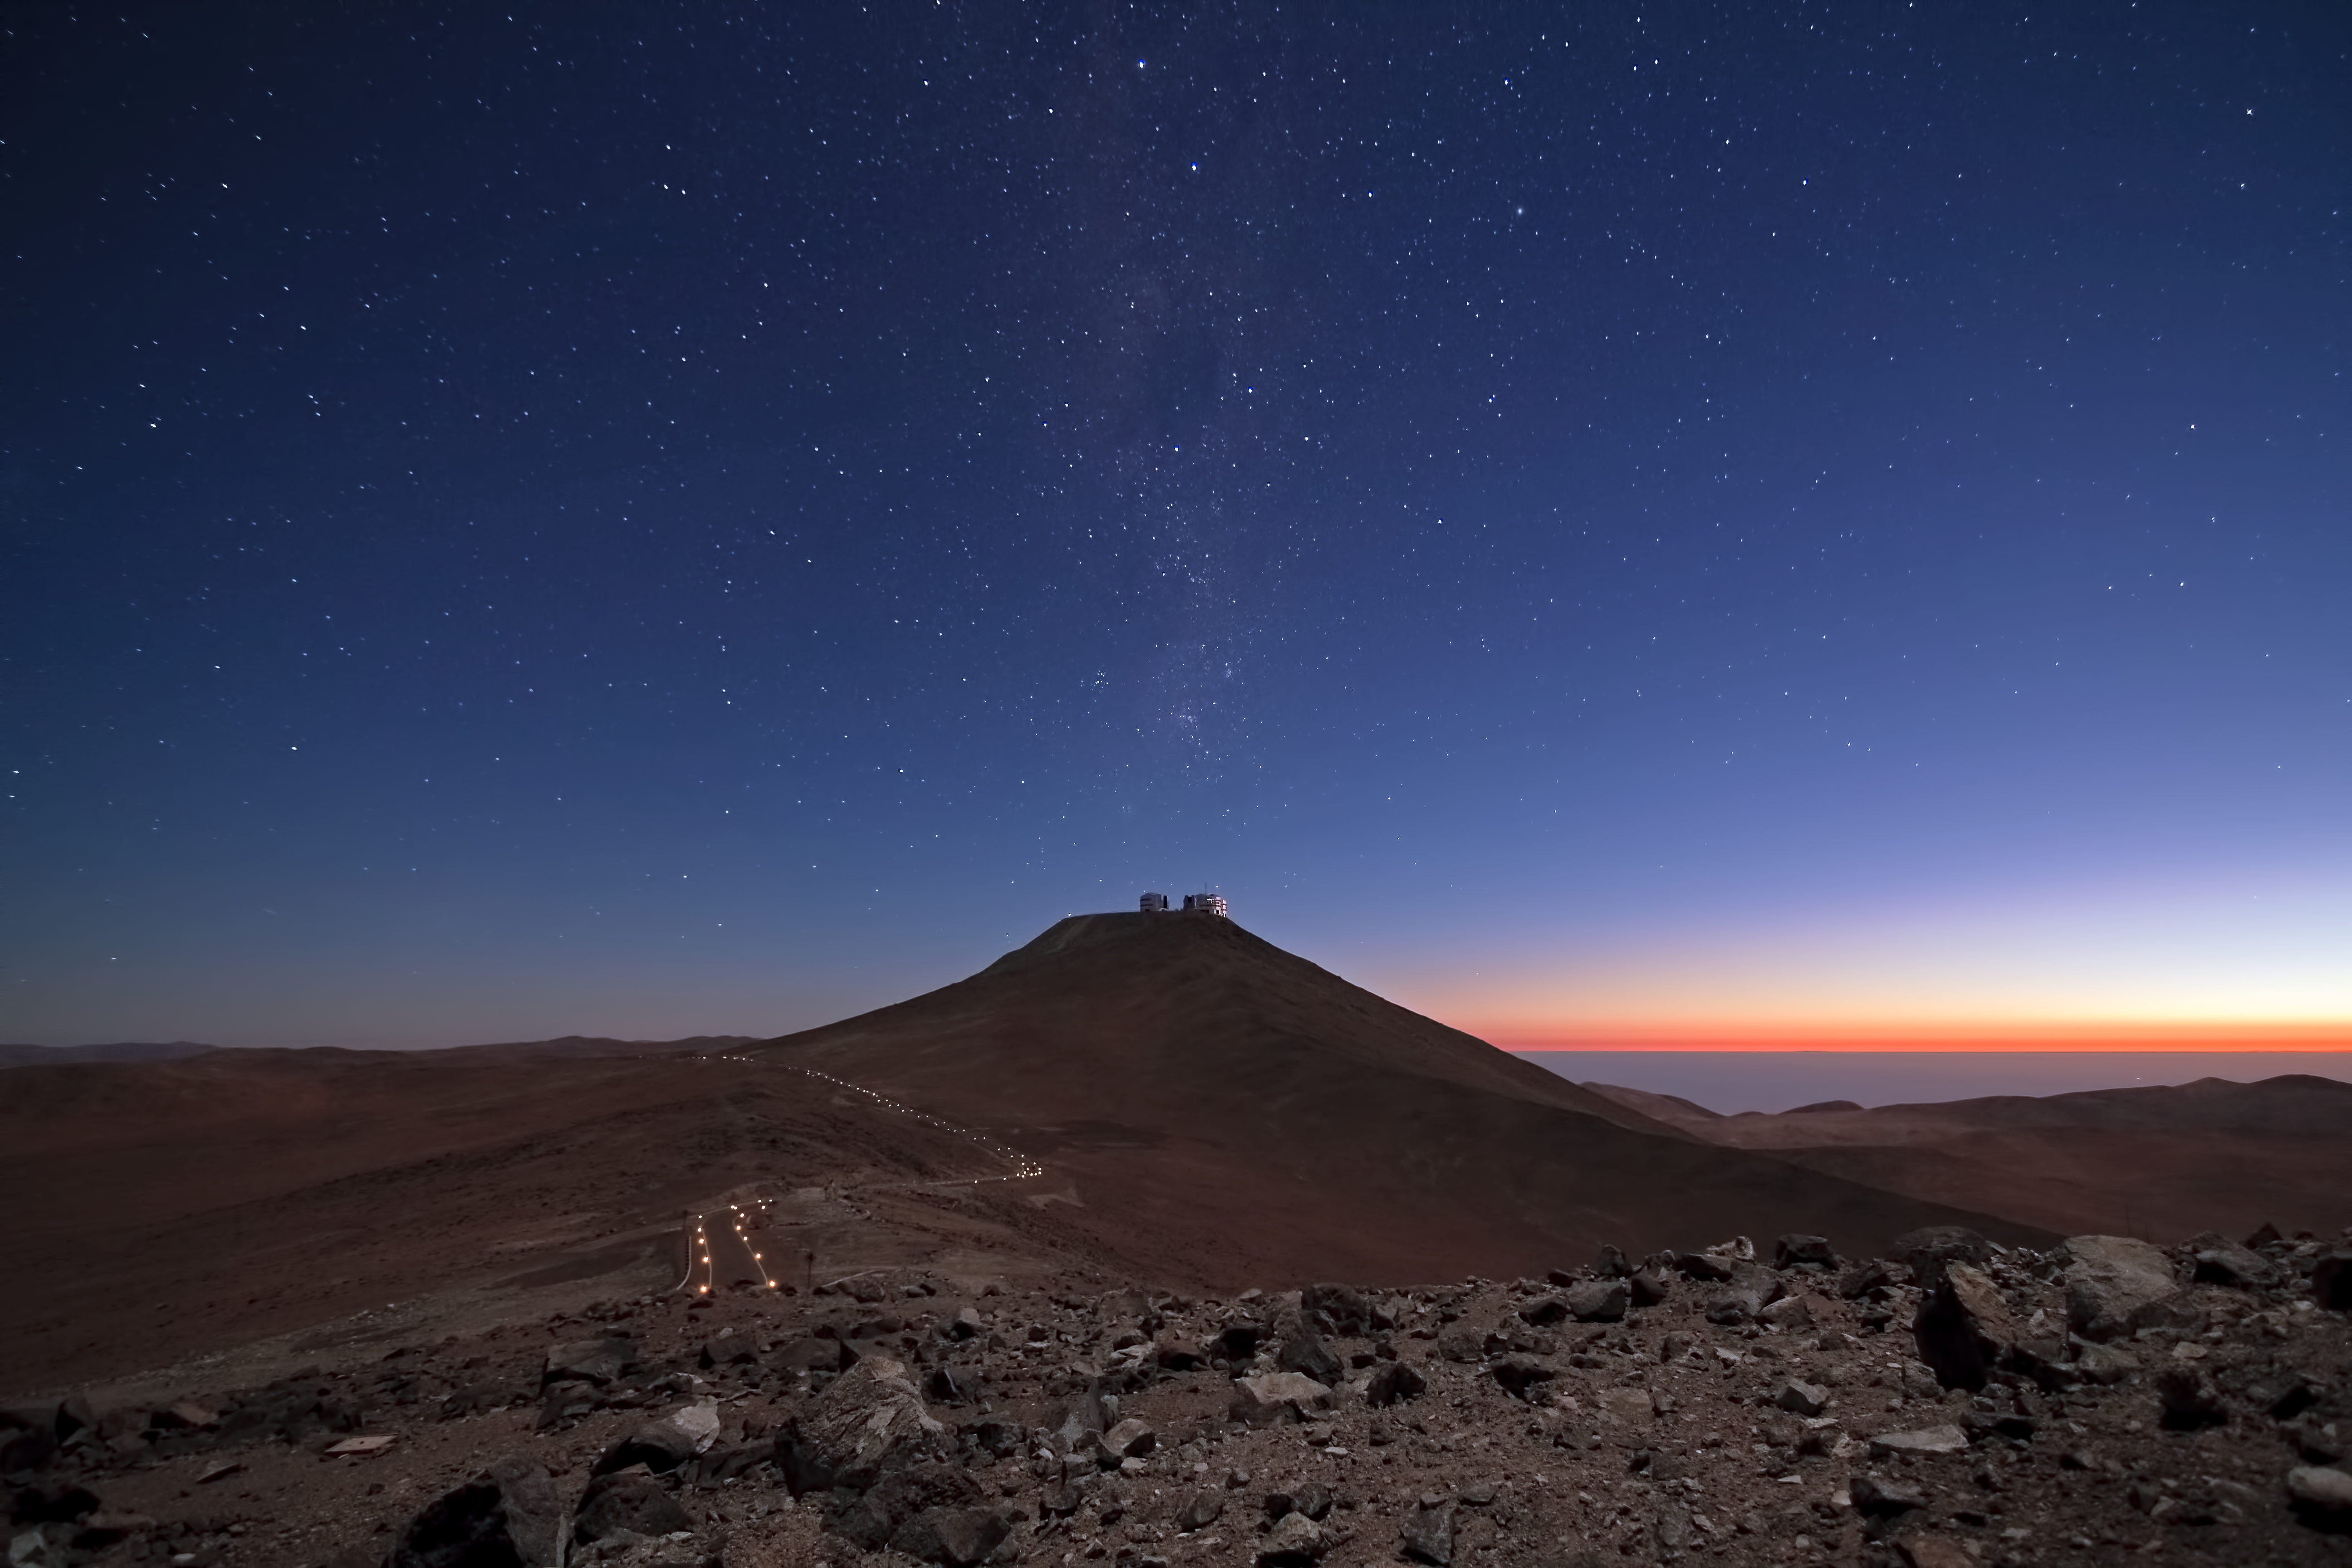

Mars, 2099?

On a cold dark night on Mars, in the middle of an arid desert, a narrow road lit by artificial lights winds its way up to a lonely human outpost on the top of an old mountain. Or at least, that’s what a science fiction fan might make of this almost unearthly view.

The photograph actually shows ESO’s Paranal Observatory, home to the Very Large Telescope (VLT), on Earth. Nevertheless, it’s easy to imagine it as a future view of Mars, perhaps at the end of the century. Which is why Julien Girard, who took this photograph, calls it “Mars 2099”.

Located at 2600 metres altitude, ESO’s Paranal Observatory sits in one of the driest and most desolate areas on Earth, in Chile’s Atacama Desert. The landscape is so Martian, in fact, that the European Space Agency (ESA) and NASA test their Mars rovers in this region. For example, an ESA team recently tested the self-steering Seeker rover, as described in ann12048.

This image was taken at twilight, looking southwest towards the VLT, from the VISTA survey telescope on an adjacent peak. To the west lies the Pacific Ocean, only about 12 kilometres from Paranal. Rising up from the Paranal summit, the Milky Way can be seen, bearing the unmistakable mark of the southern sky — the asterism of the Southern Cross.

At Paranal, the skies can be so clear and dark on moonless nights, that the light from the Milky Way alone is enough to cast shadows. This is why ESO chose the site for the VLT, and why the observatory benefits from some of the best observing conditions in the world.

Julien Girard is an ESO astronomer based in Chile, who works at the VLT. He submitted this photograph to the Your ESO Pictures Flickr group. The Flickr group is regularly reviewed and the best photos are selected to be featured in our popular Picture of the Week series, or in our gallery. In 2012, as part of ESO’s 50th anniversary year, we are also welcoming your historical ESO-related images.

Credit: ESO/J. Girard (djulik.com)